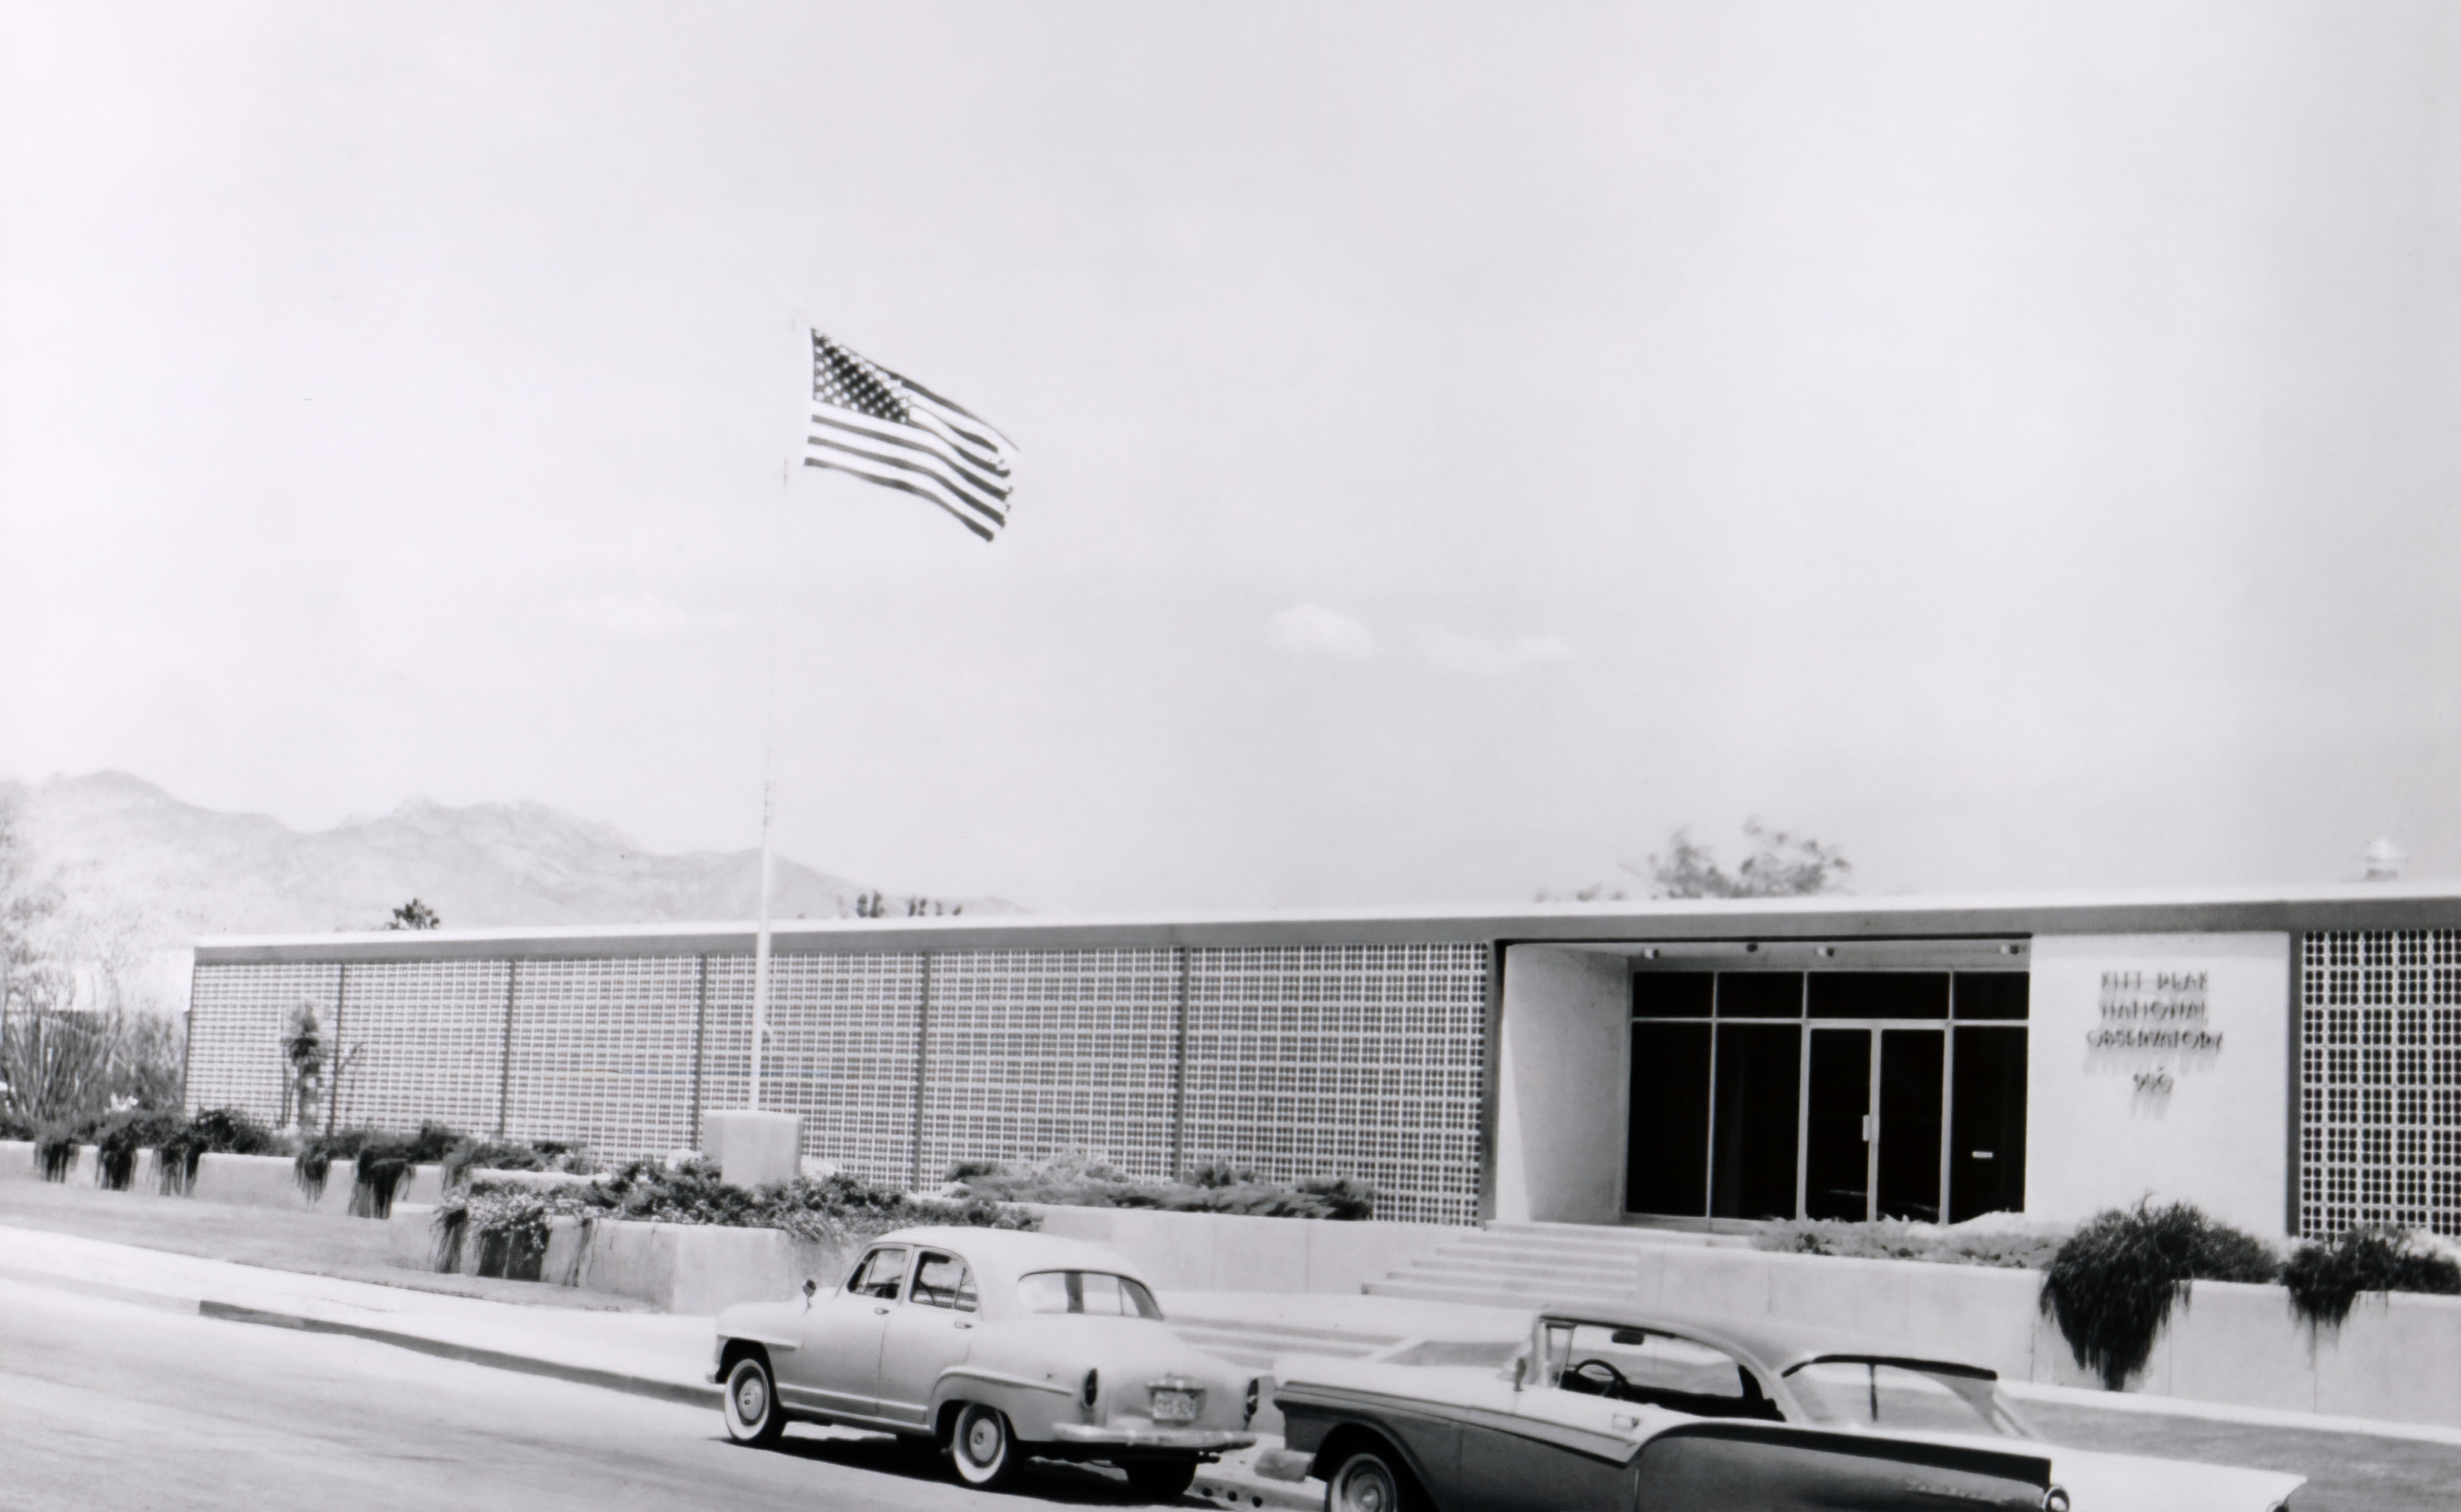

KPNO Headquarters

The Kitt Peak National Observatory Headquarters at 950 North Cherry Ave in Tucson, AZ.

Credit: NOIRLab/AURA/NSF